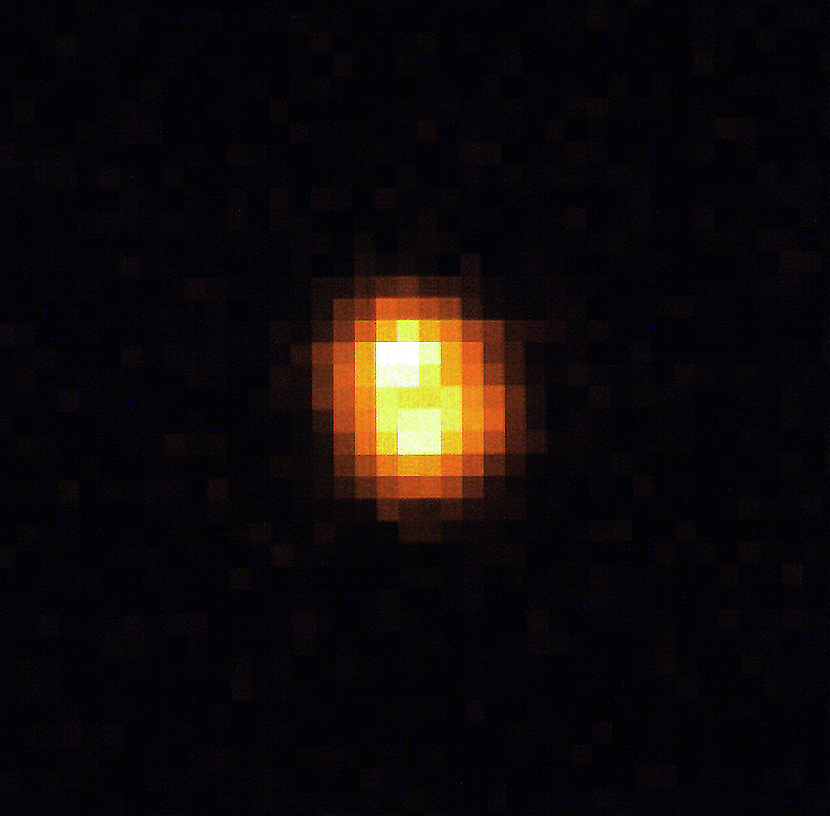

The Cloverleaf quasar

The Cloverleaf Quasar, so named because it is actually a single object appearing as four, courtesy of gravitational lensing. In this phenomenon, foreground galaxies bend and magnify the distant quasar's light into four point sources of illumination.

Credit: ESO